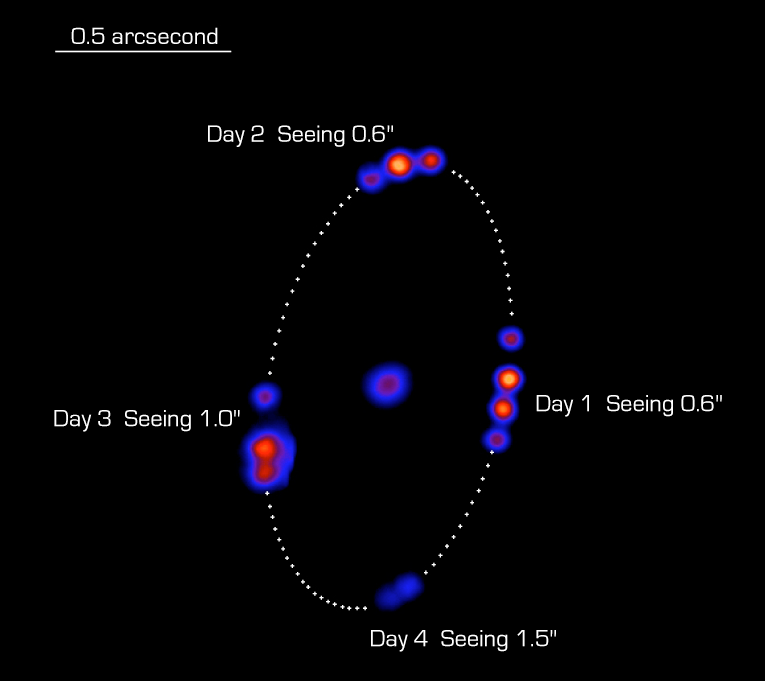

The orbital motion of Linus around (22) Kalliope

The best-ever images of the moon Linus orbiting Asteroid (22) Kalliope. It was obtained with the SINFONI Adaptive Optics Module and a high-angular-resolution near-infrared Test Camera during commissioning in June 2004. At minimum separation, the satellite approaches Kalliope to 0.33 arcsec, i.e. the angle under which a 1 Euro coin is seen at a distance of 15 kilometers. At maximum separation, the angular distance is nearly twice as large. For clarity, the brightness of the asteroid has been artificially decreased by a factor of 15, to the level of the moon. This image processing technique also permits to perceive the variation of the asteroid's shape as Kalliope spins around its own axis with a period of 4.15 hours. The asteroid, with an angular diameter of 0.11 arcsec, is barely resolved in these VLT images (resolution 0.06 arcsec at wavelength 2.2 µm). The satellite measures about 50 km acroos and orbits Kalliope at a distance of about 1000 kilometers.

Credit: ESO